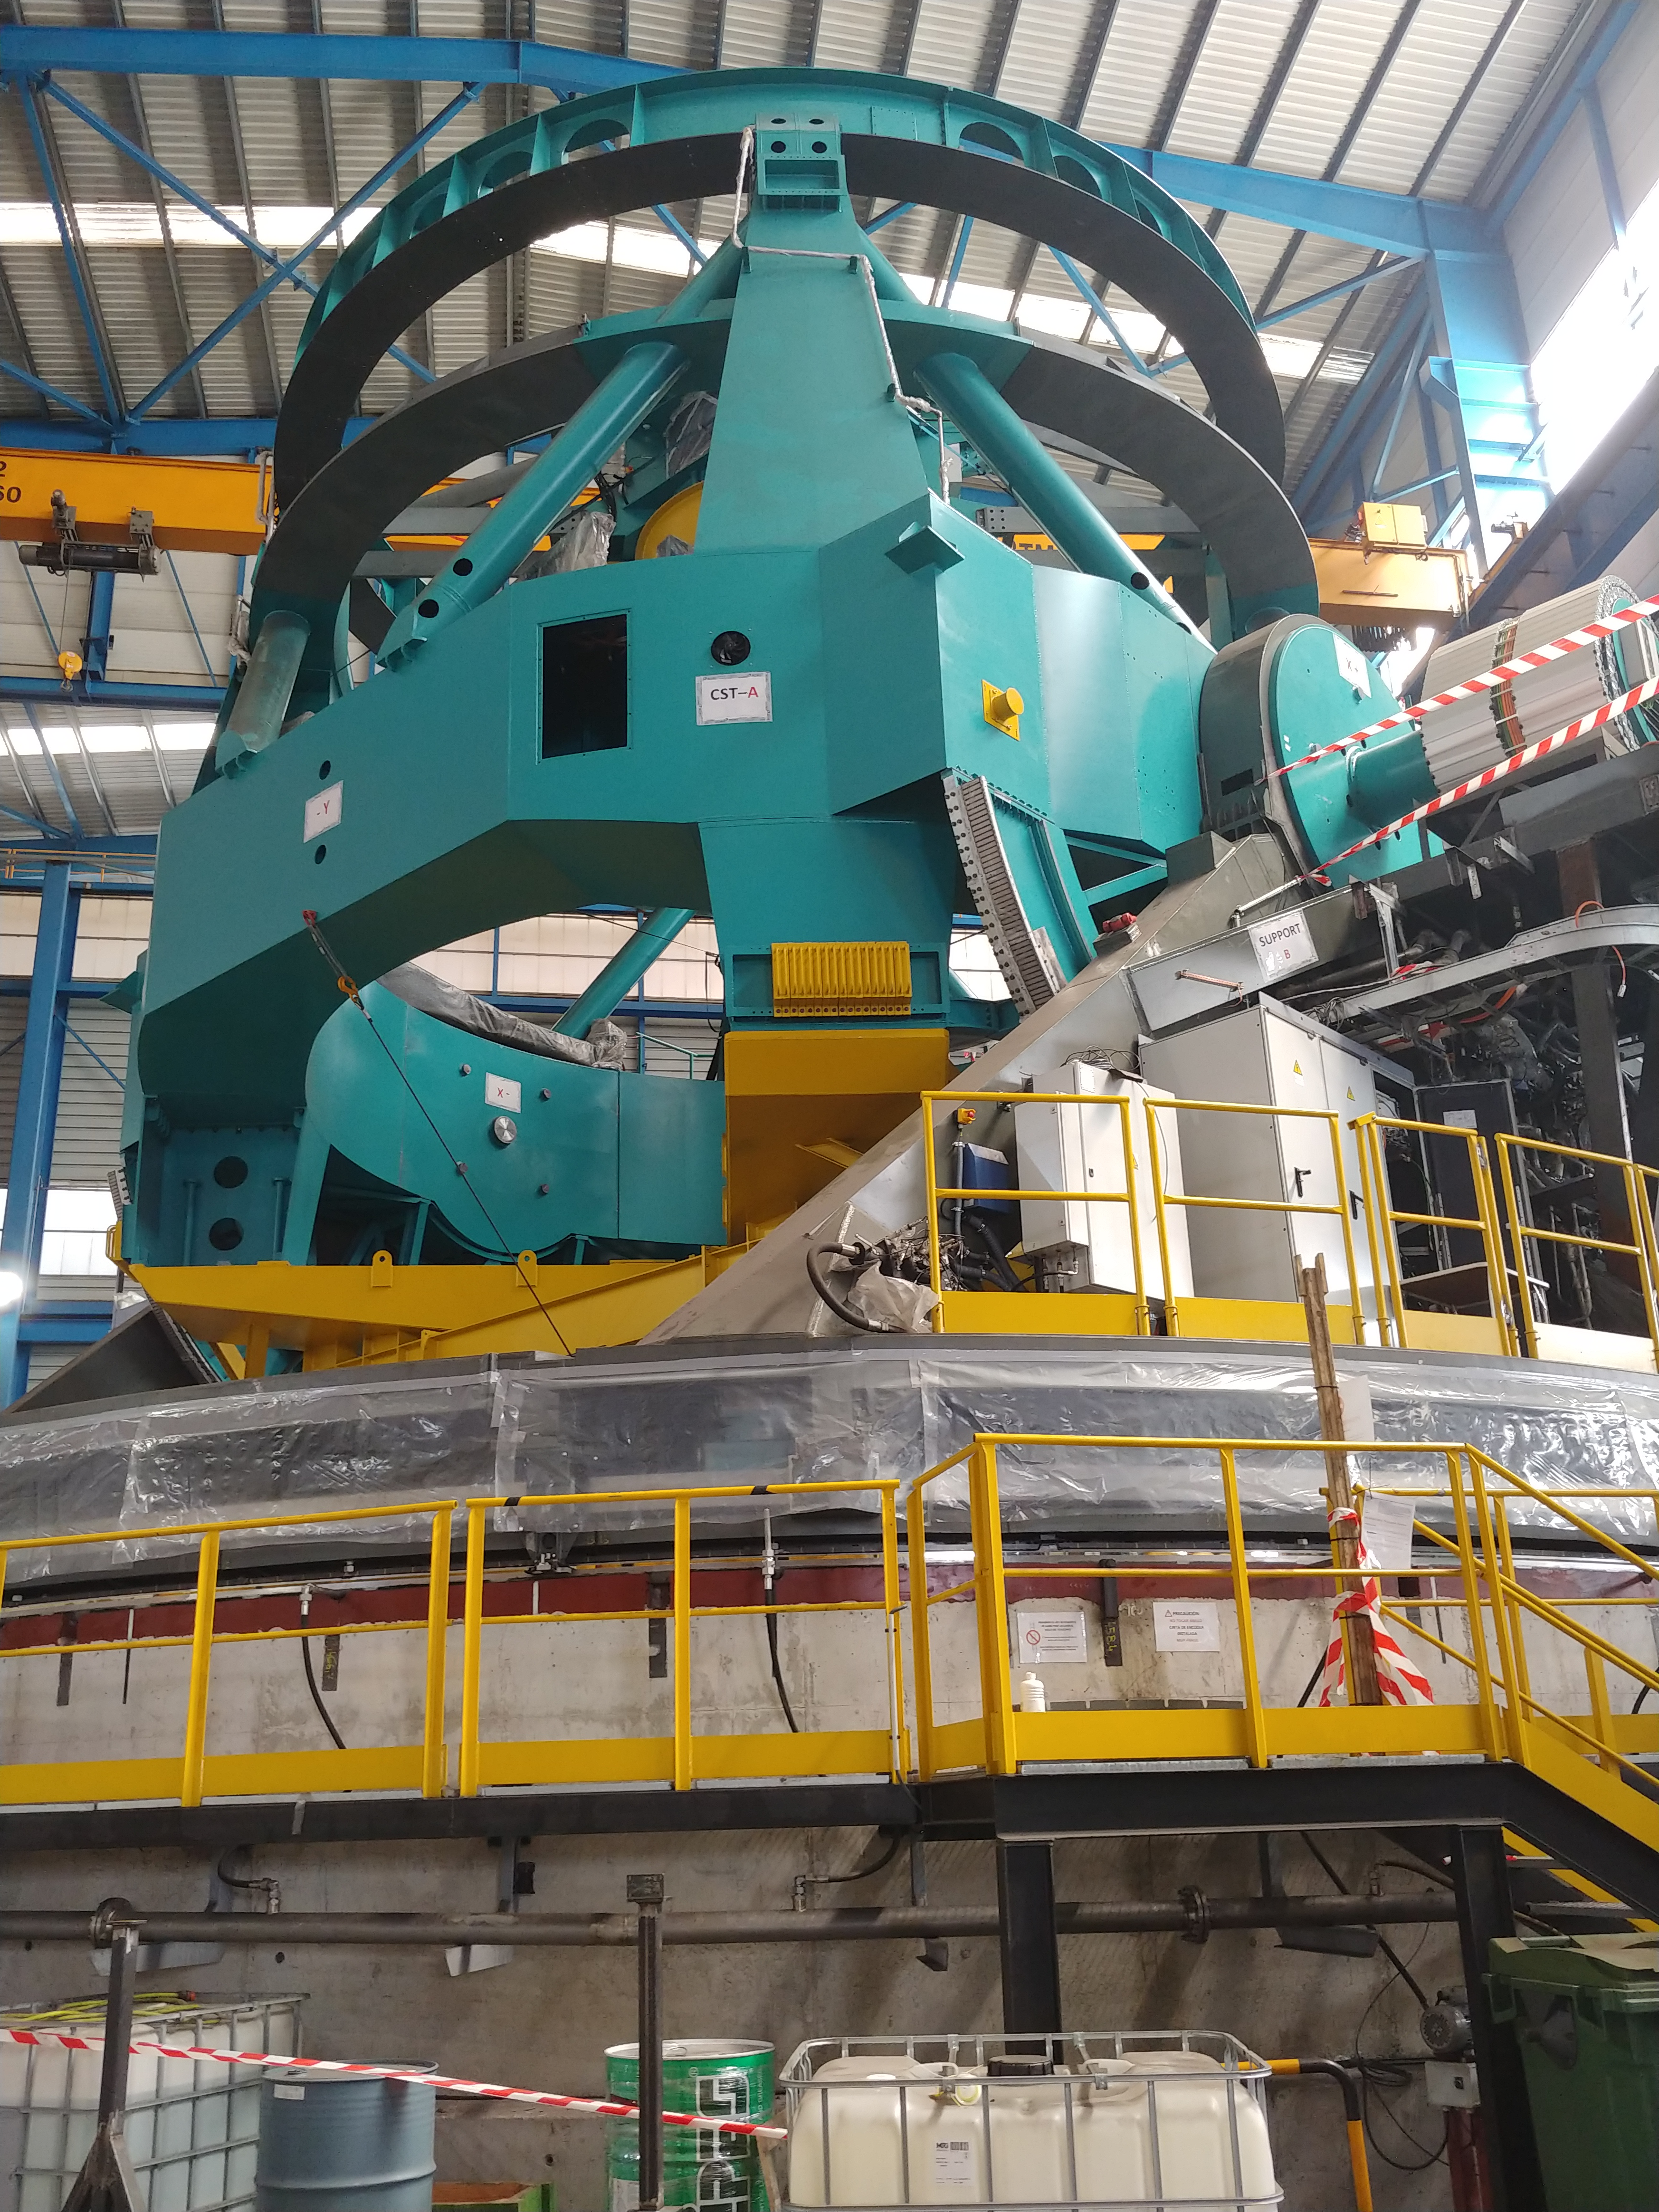

TMA Safety Review

An LSST team spent 5 days in Spain this month, conducting a thorough safety review of the Telescope Mount Assembly (TMA), at vendor Asturfeito. LSST Safety Manager Chuck Gessner, Telescope and Site Technical Manager Shawn Callahan, Senior Systems Engineer Austin Roberts, and Lead Electrical Engineer Oliver Wiecha inspected the numerous safety features included in the structure of the TMA.

Credit: Rubin Observatory/NSF/AURA